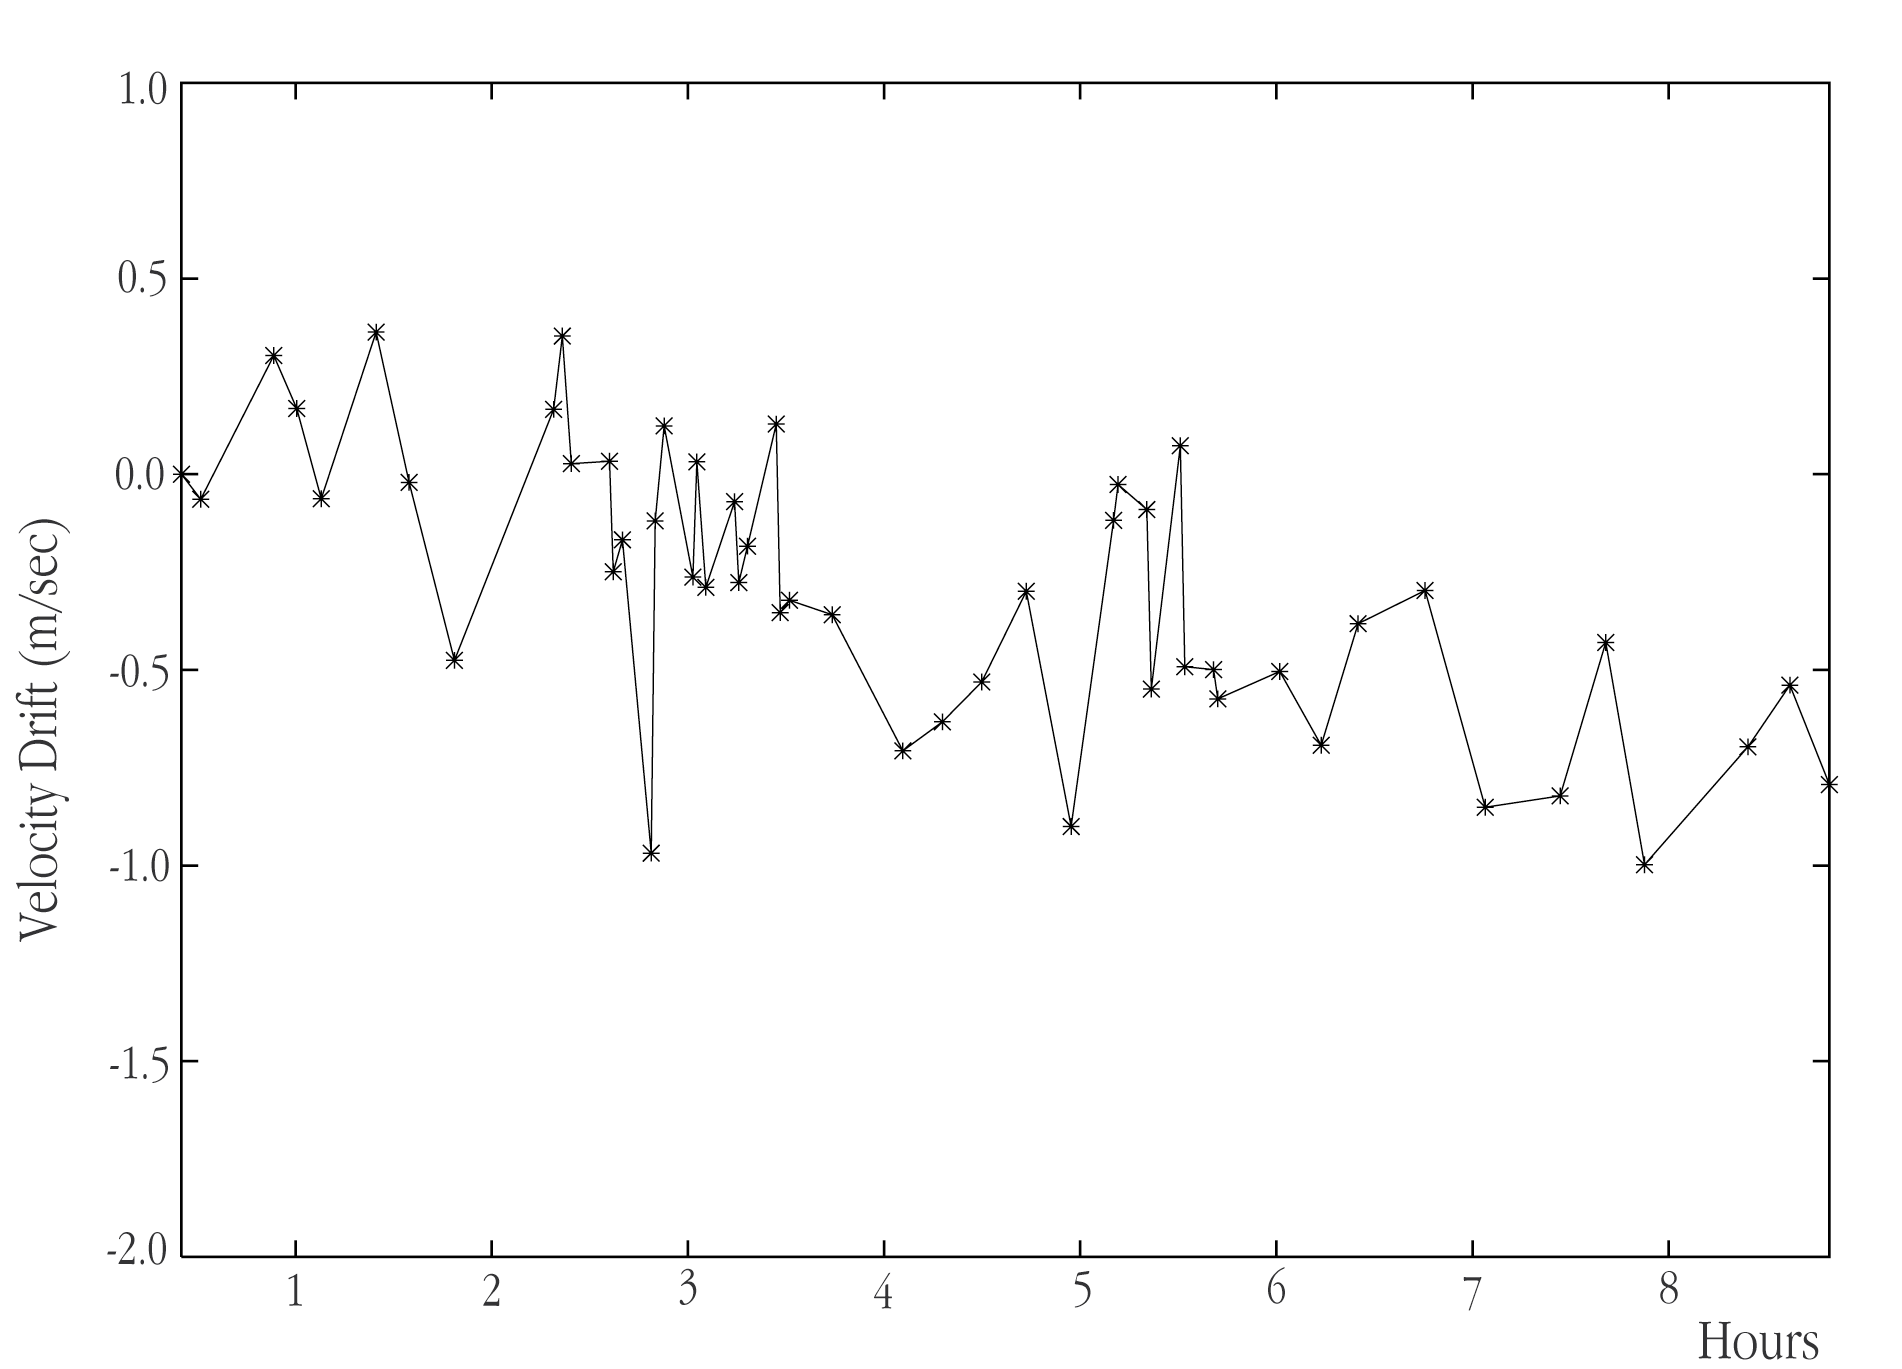

Stability of HARPS velocity measurements during an observing night

Powerful demonstration of the extraordinary stability of the HARPS spectrograph. It plots the instrumentally induced velocity change, as measured during one night (9 consecutive hours) in the commissioning period. The drift of the instrument is determined by computing the exact position of the Thorium emission lines. As can be seen, the drift is of the order of 1 m/s during 9 hours and is measured with an accuracy of only 20 cm/s.

Credit: ESO